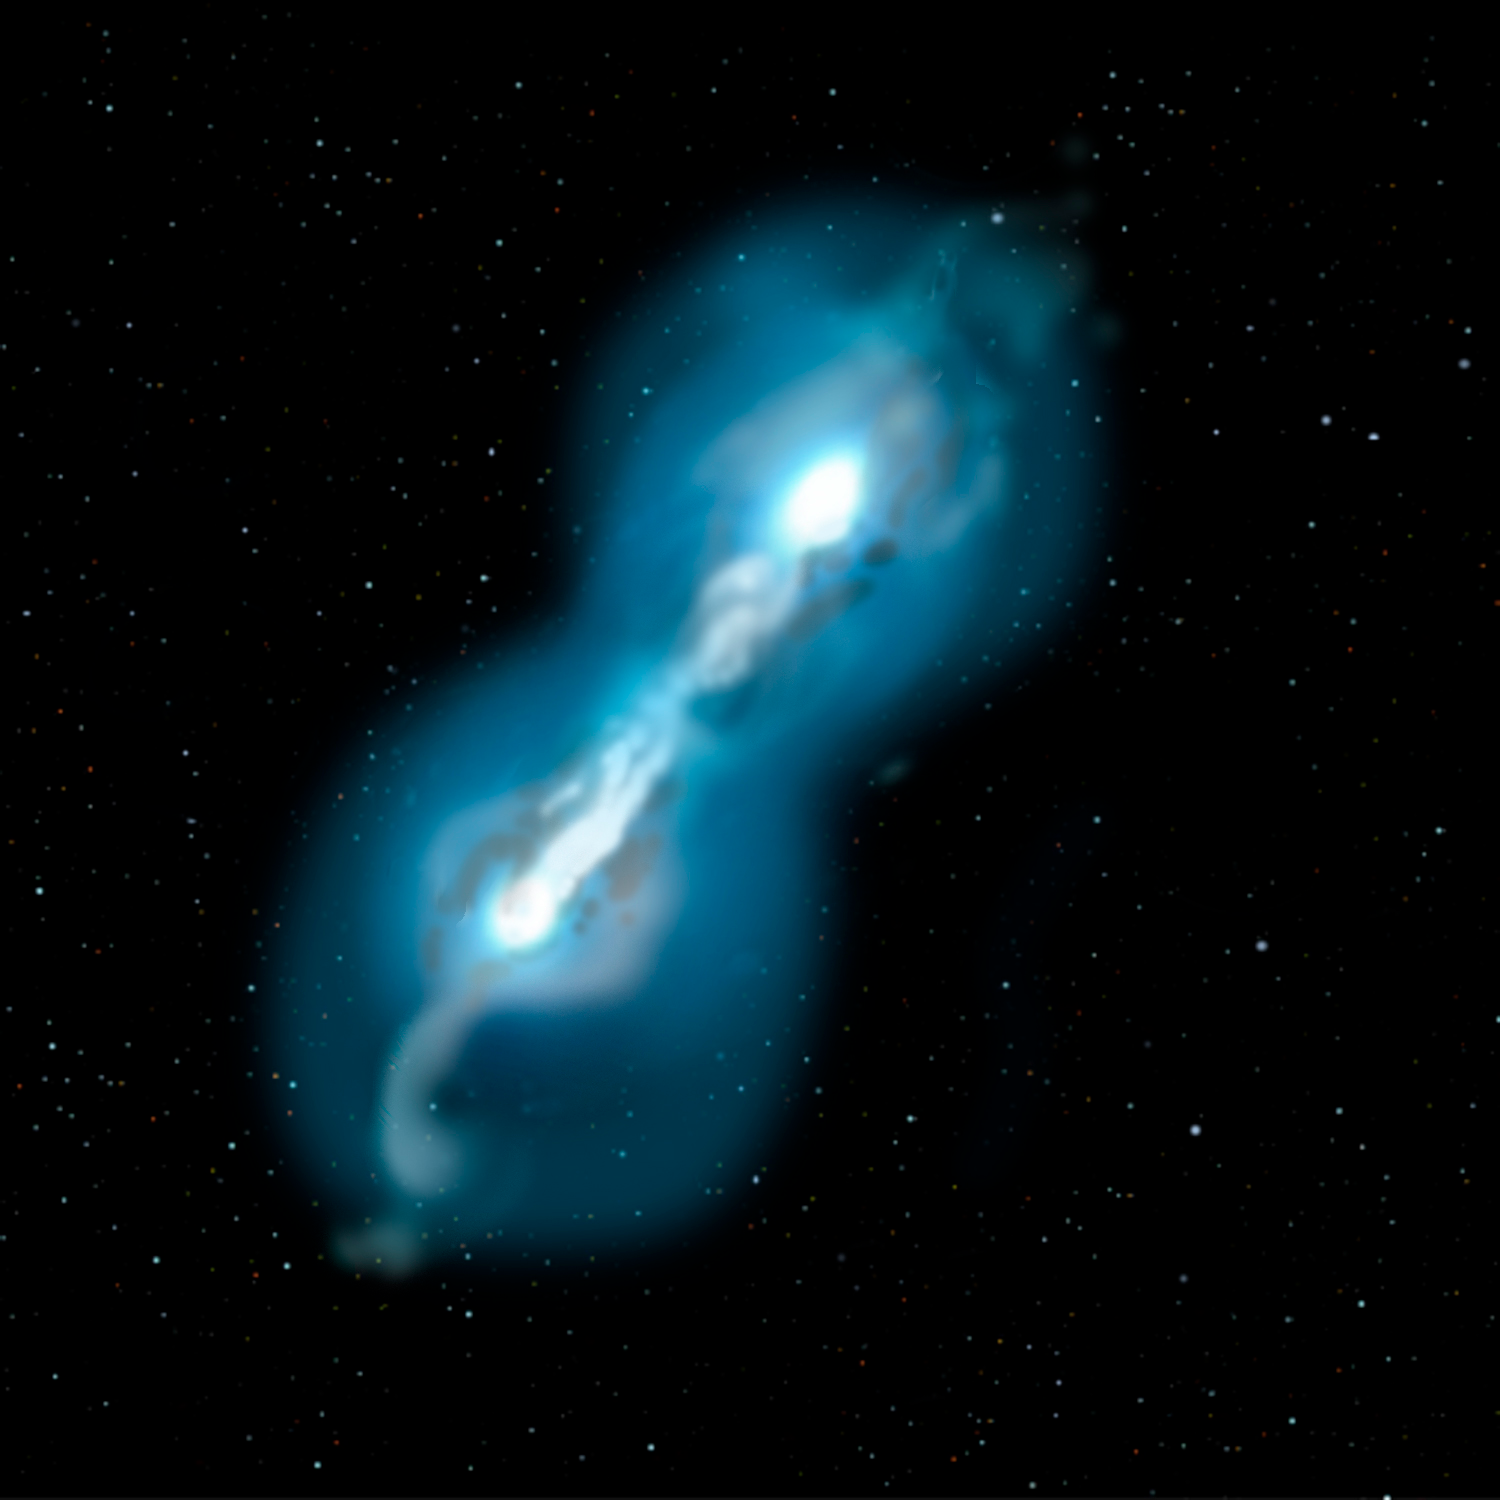

Some Rare Abnormal Stars may have White Dwarf Parents to Blame

Credit: Jon Lomberg